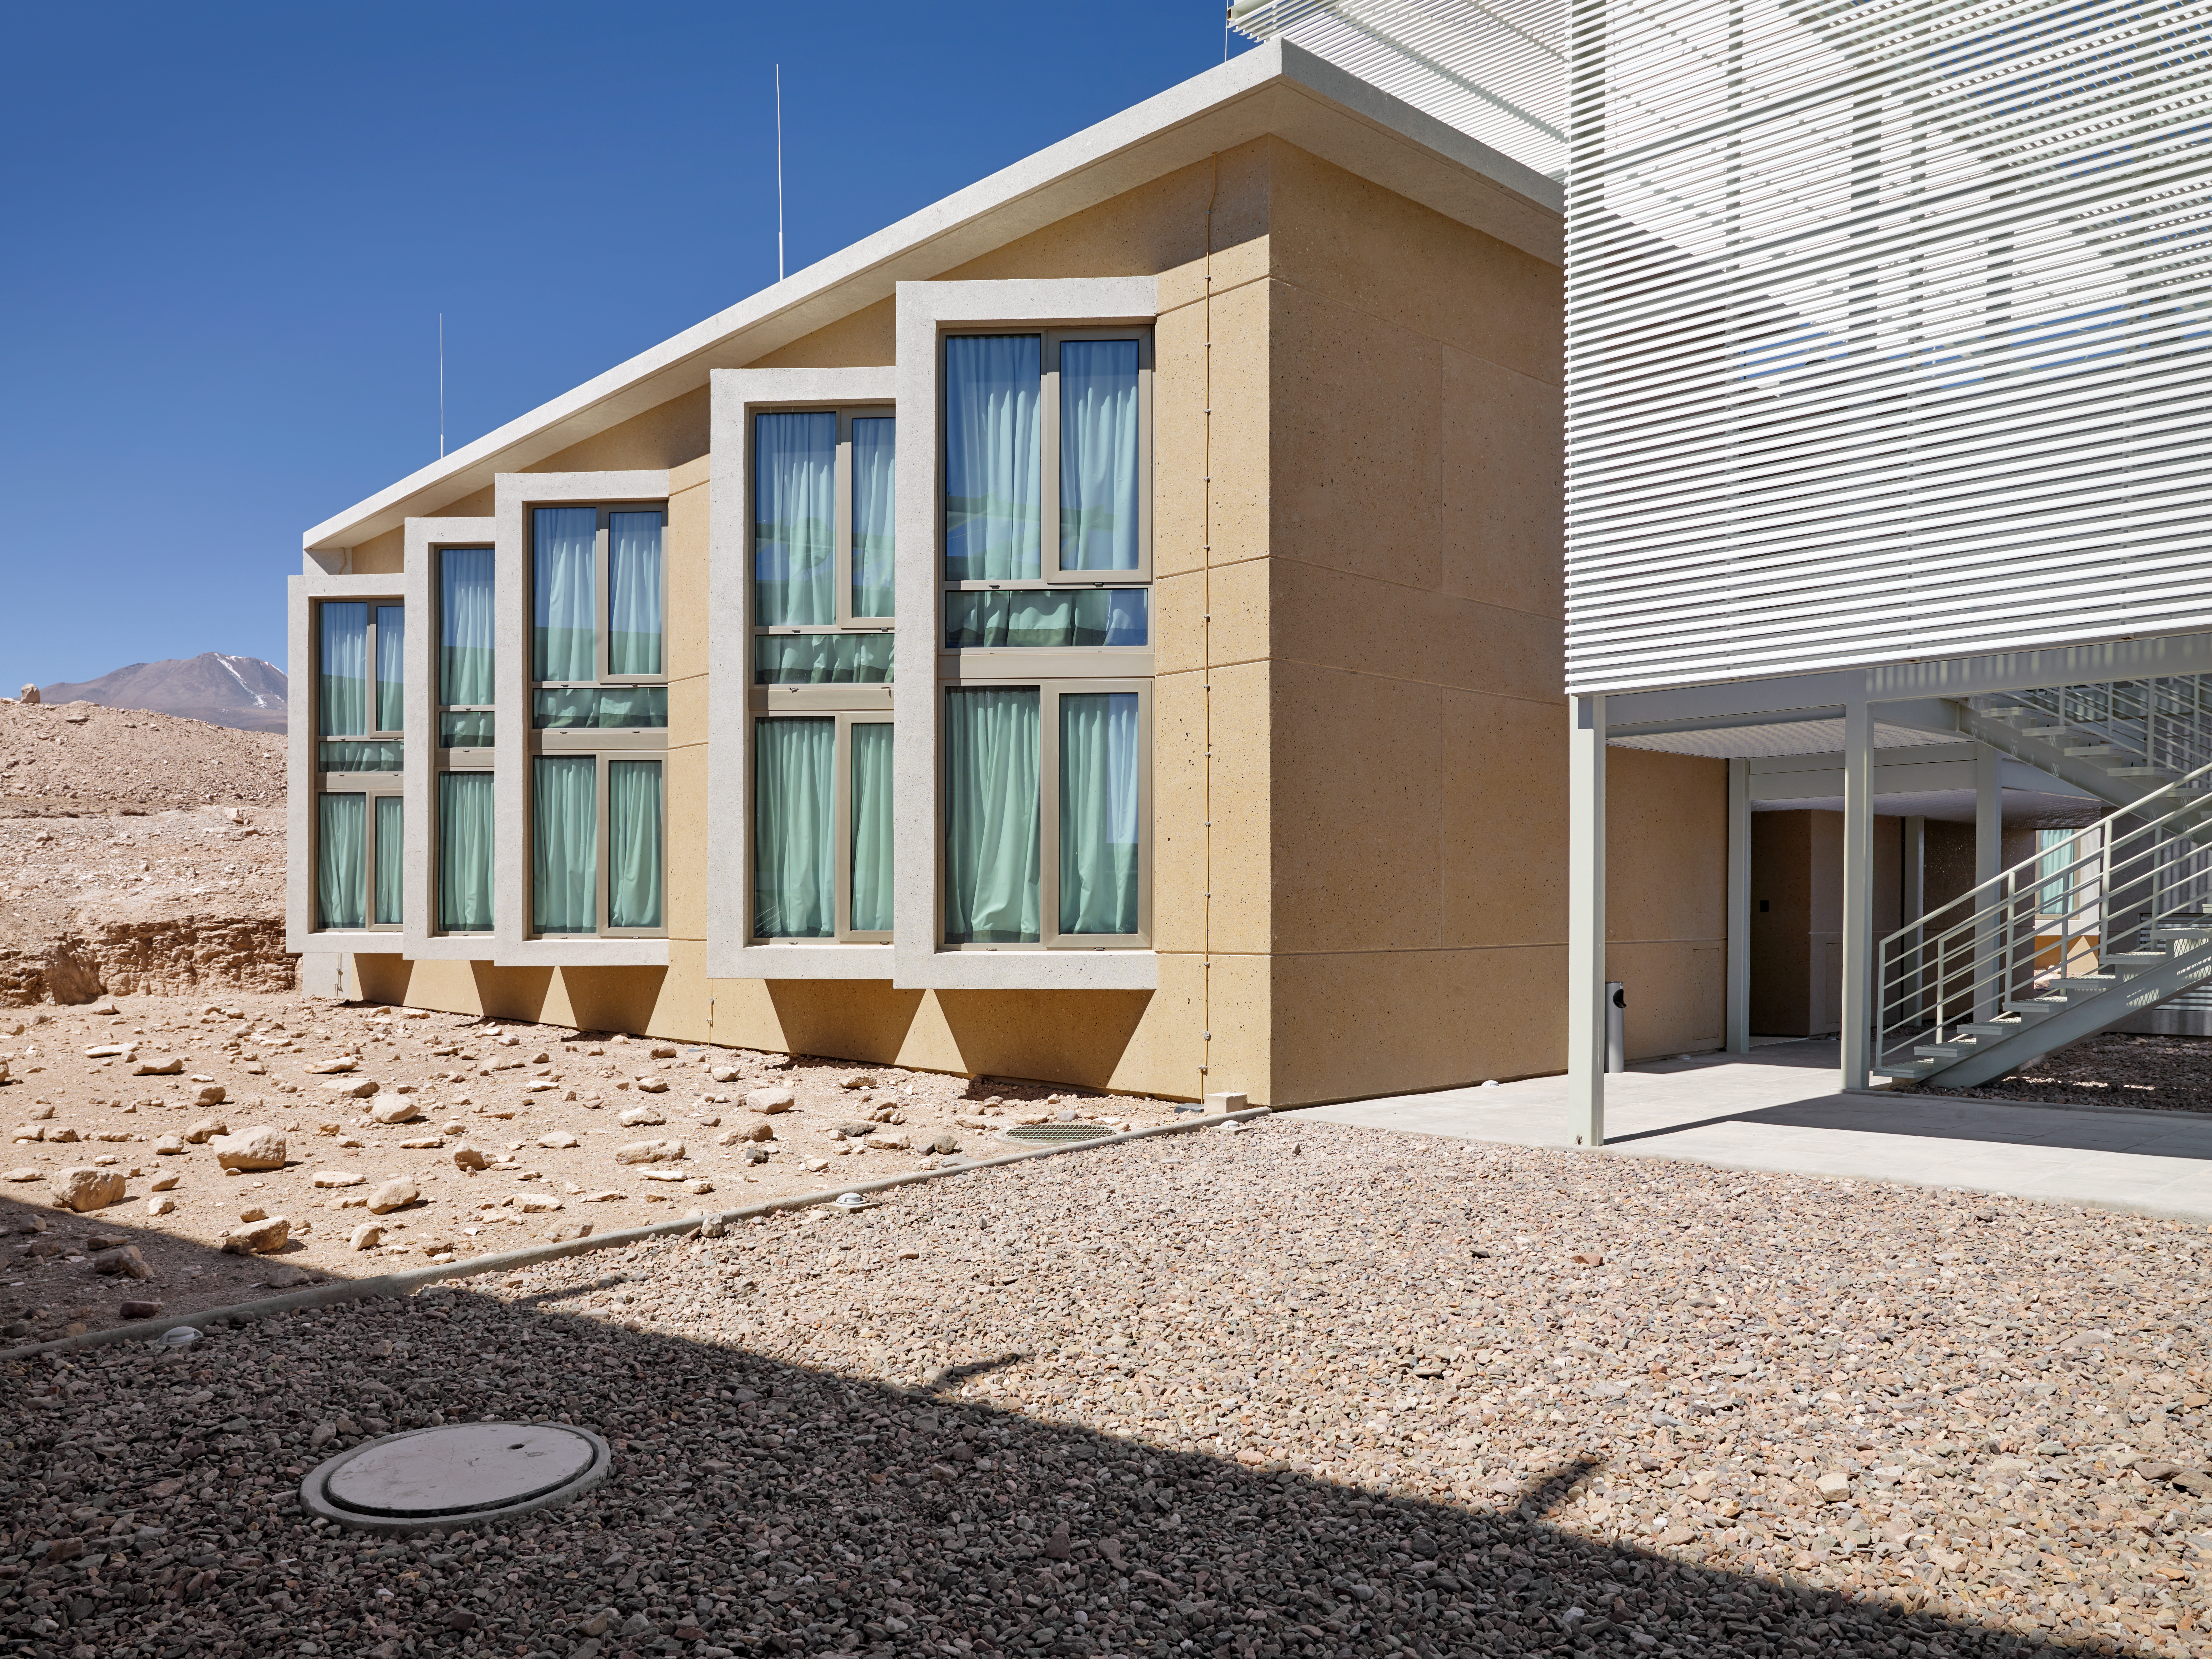

ALMA Residencia

The Atacama Large Millimeter/submillimeter Array (ALMA) is a revolutionary astronomical telescope, comprising an array of 66 giant 12-metre and 7-metre diameter antennas observing millimetre and submillimetre wavelengths. The ALMA Residencia is the home for staff and people working temporarily at ALMA. It is situated at the ALMA Operations Support Facility, close to San Pedro de Atacama in northern Chile.

Credit: ESO